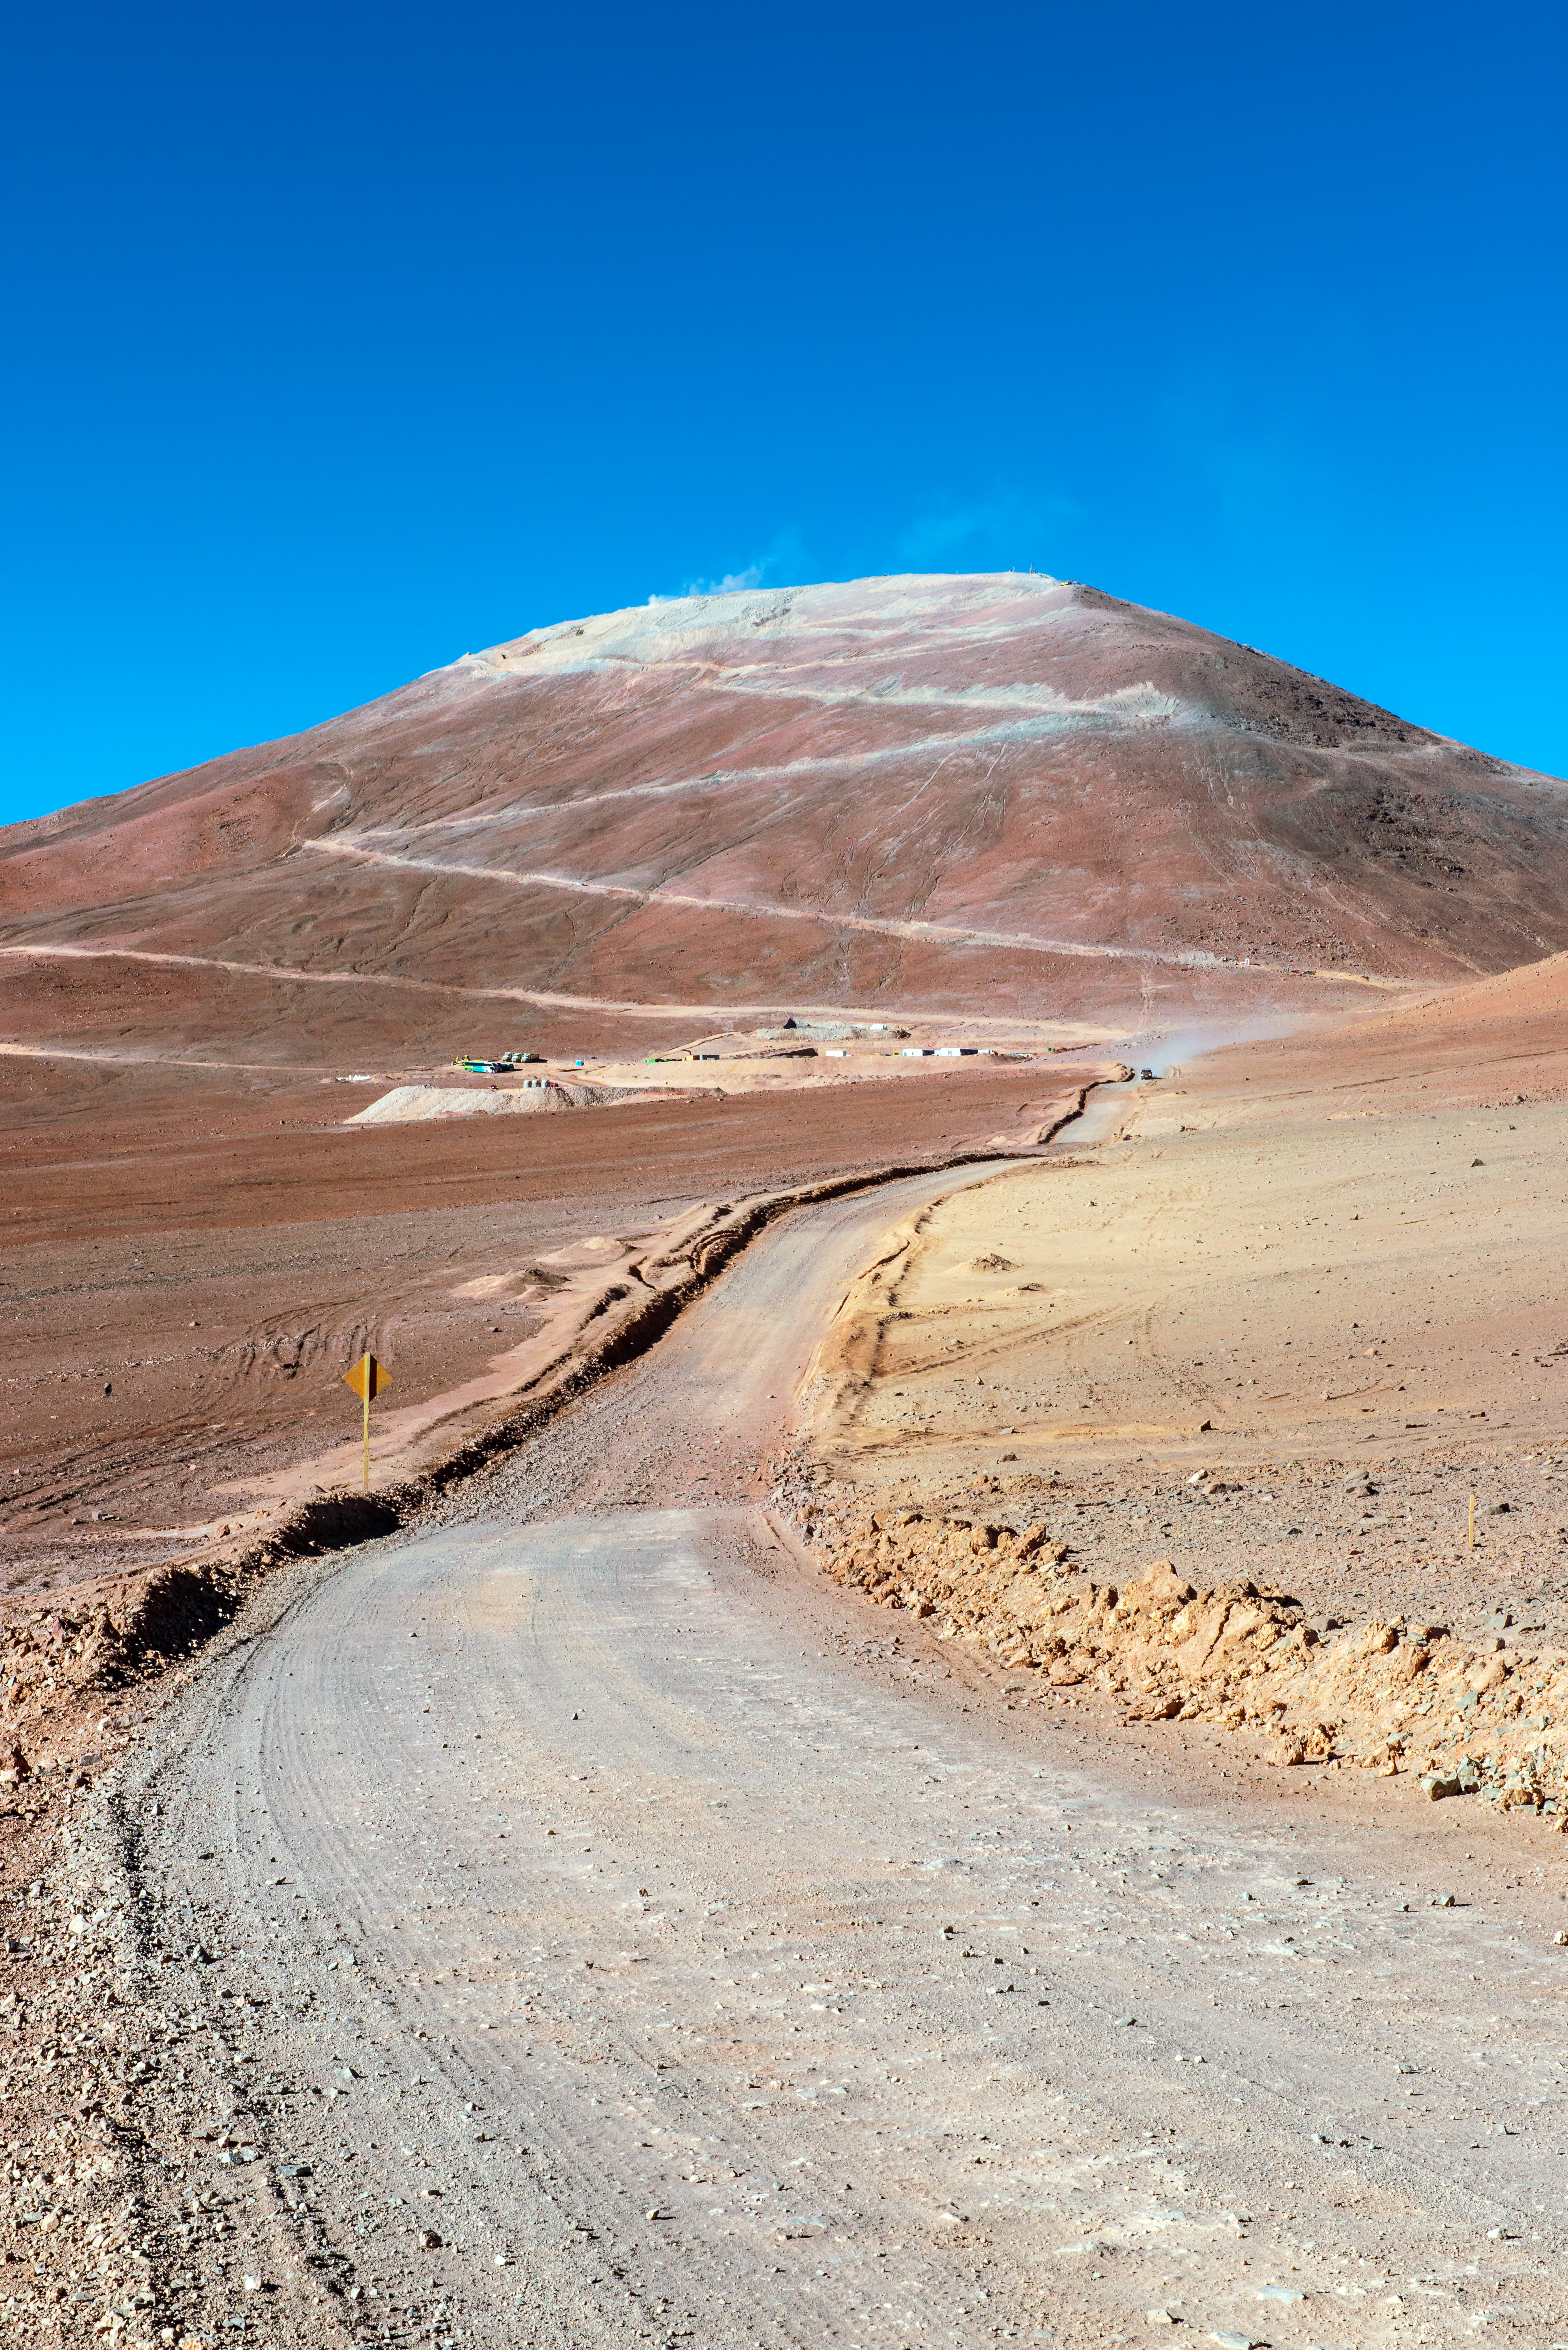

Access to Armazones

An access road to Cerro Armazones splits the desert and winds its way up the side of the mountain to the ashen peak.

Credit: P. Pardo Ávalos/ESO